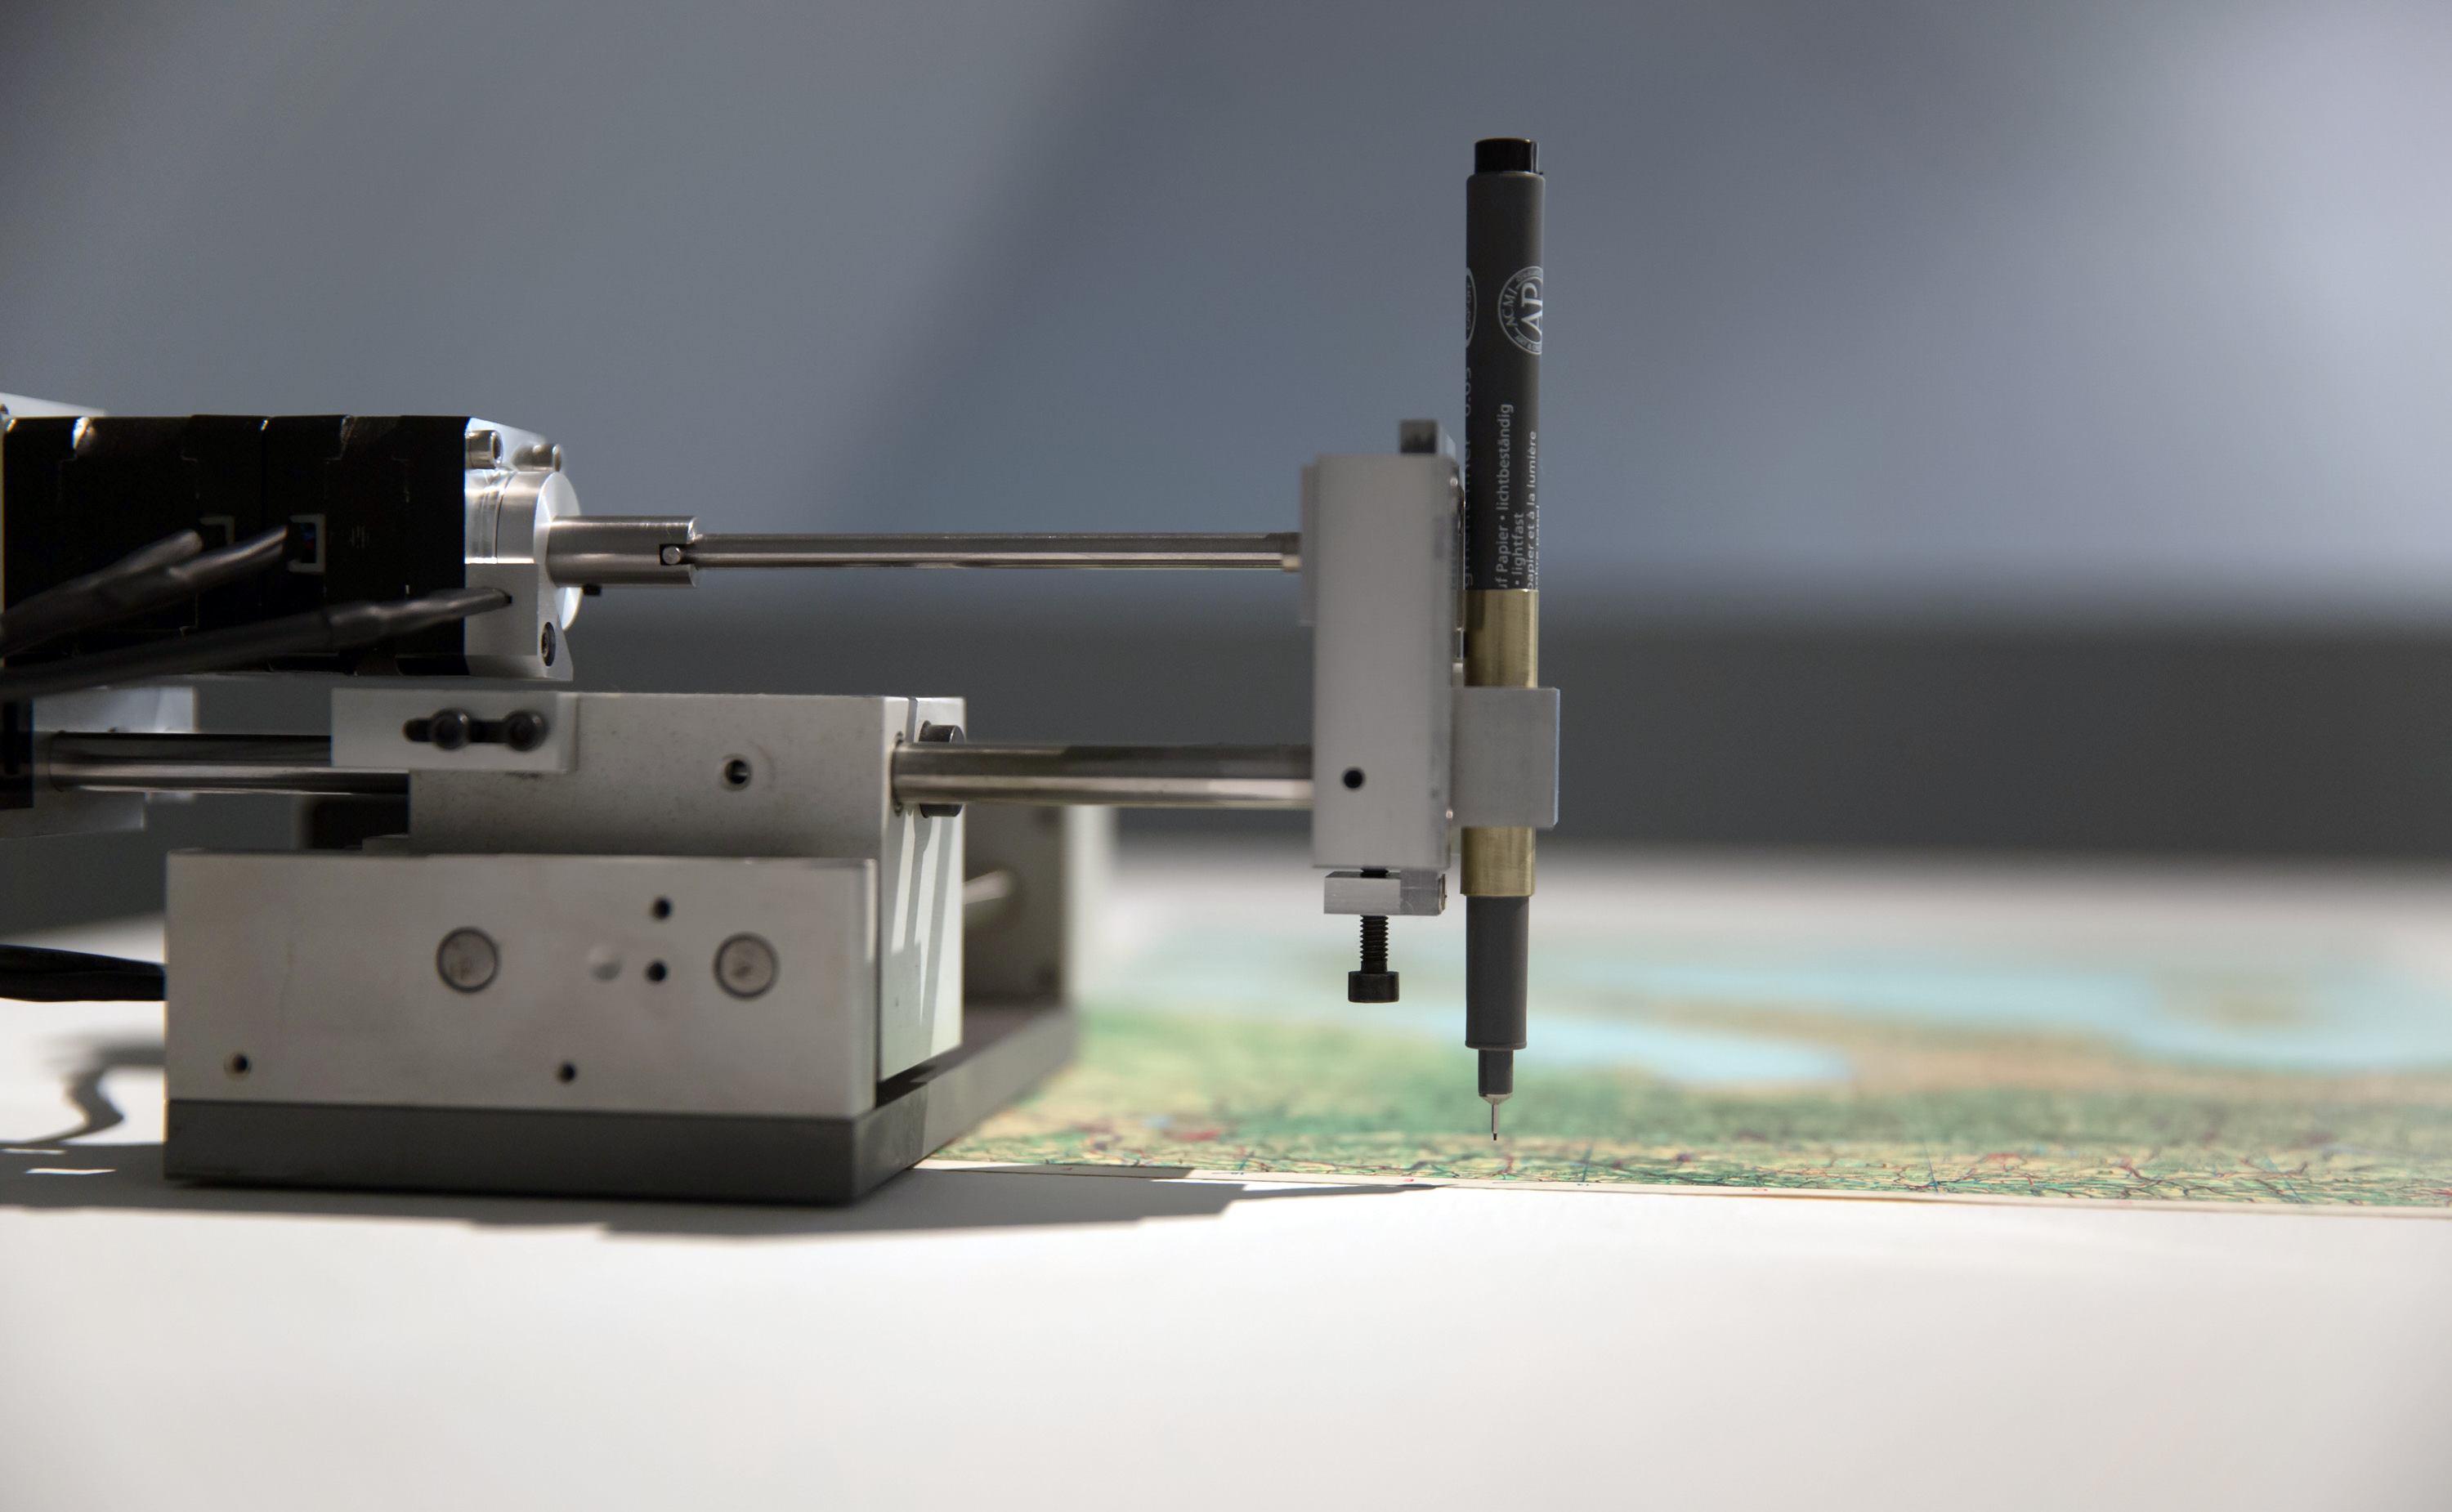

Quadrature - Satelliten - the machine

Technology is an integral part of the art produced by the members of the Quadrature group. This machine accesses data about satellite orbits to draw their paths across the sky on old maps.

Credit: Quadrature